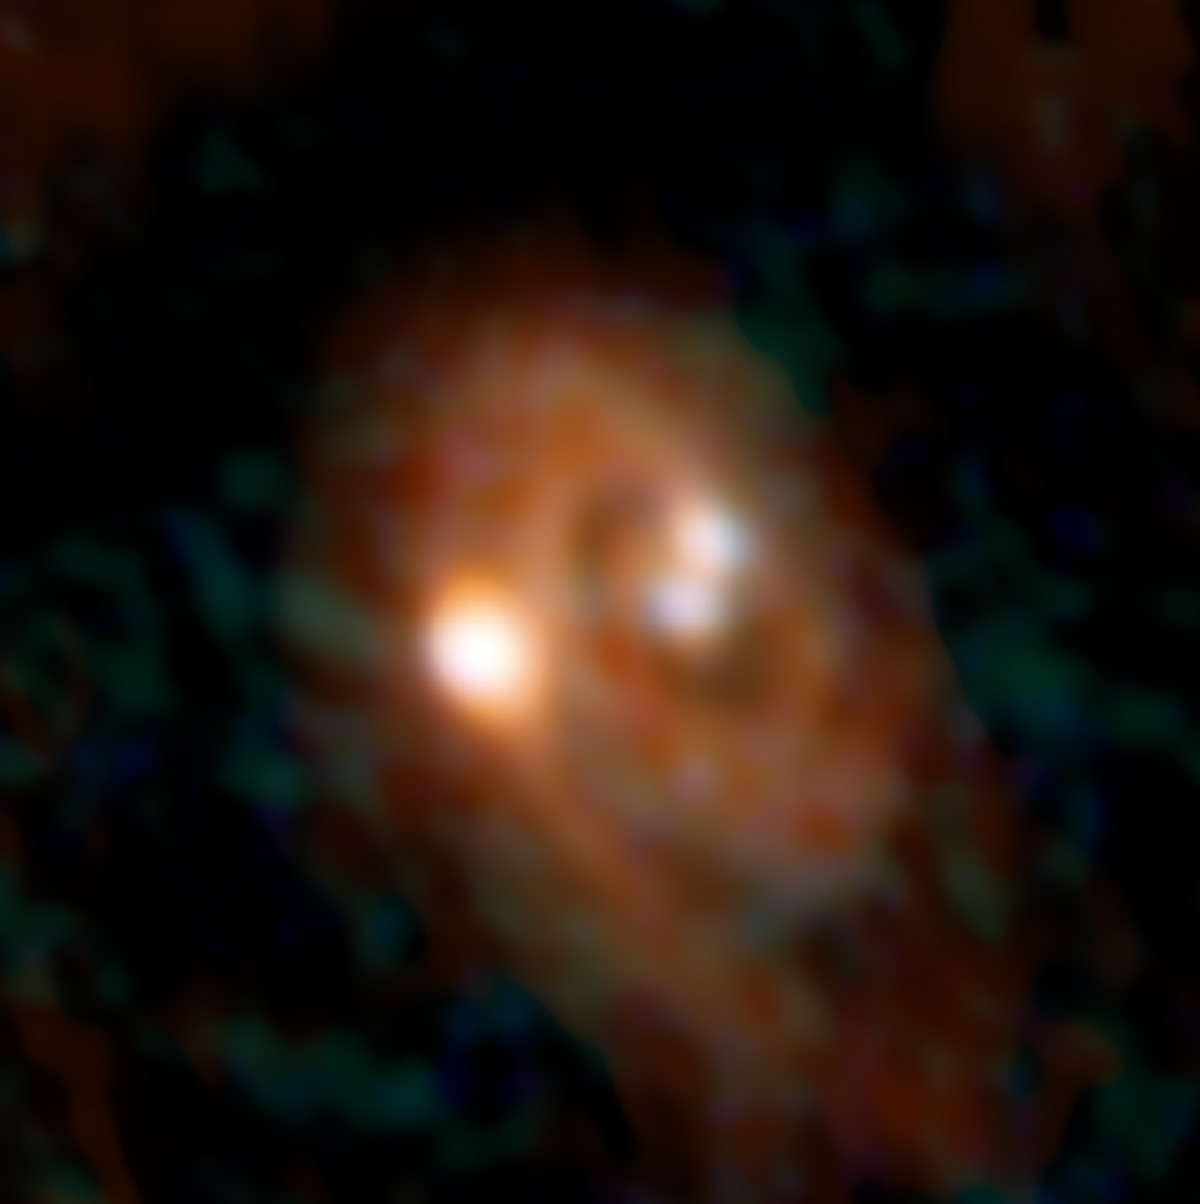

Combined ALMA and VLA

Combined ALMA and VLA image of L1448 IRS3B system.

Credit: Bill Saxton, ALMA (ESO/NAOJ/NRAO), NRAO/AUI/NSF